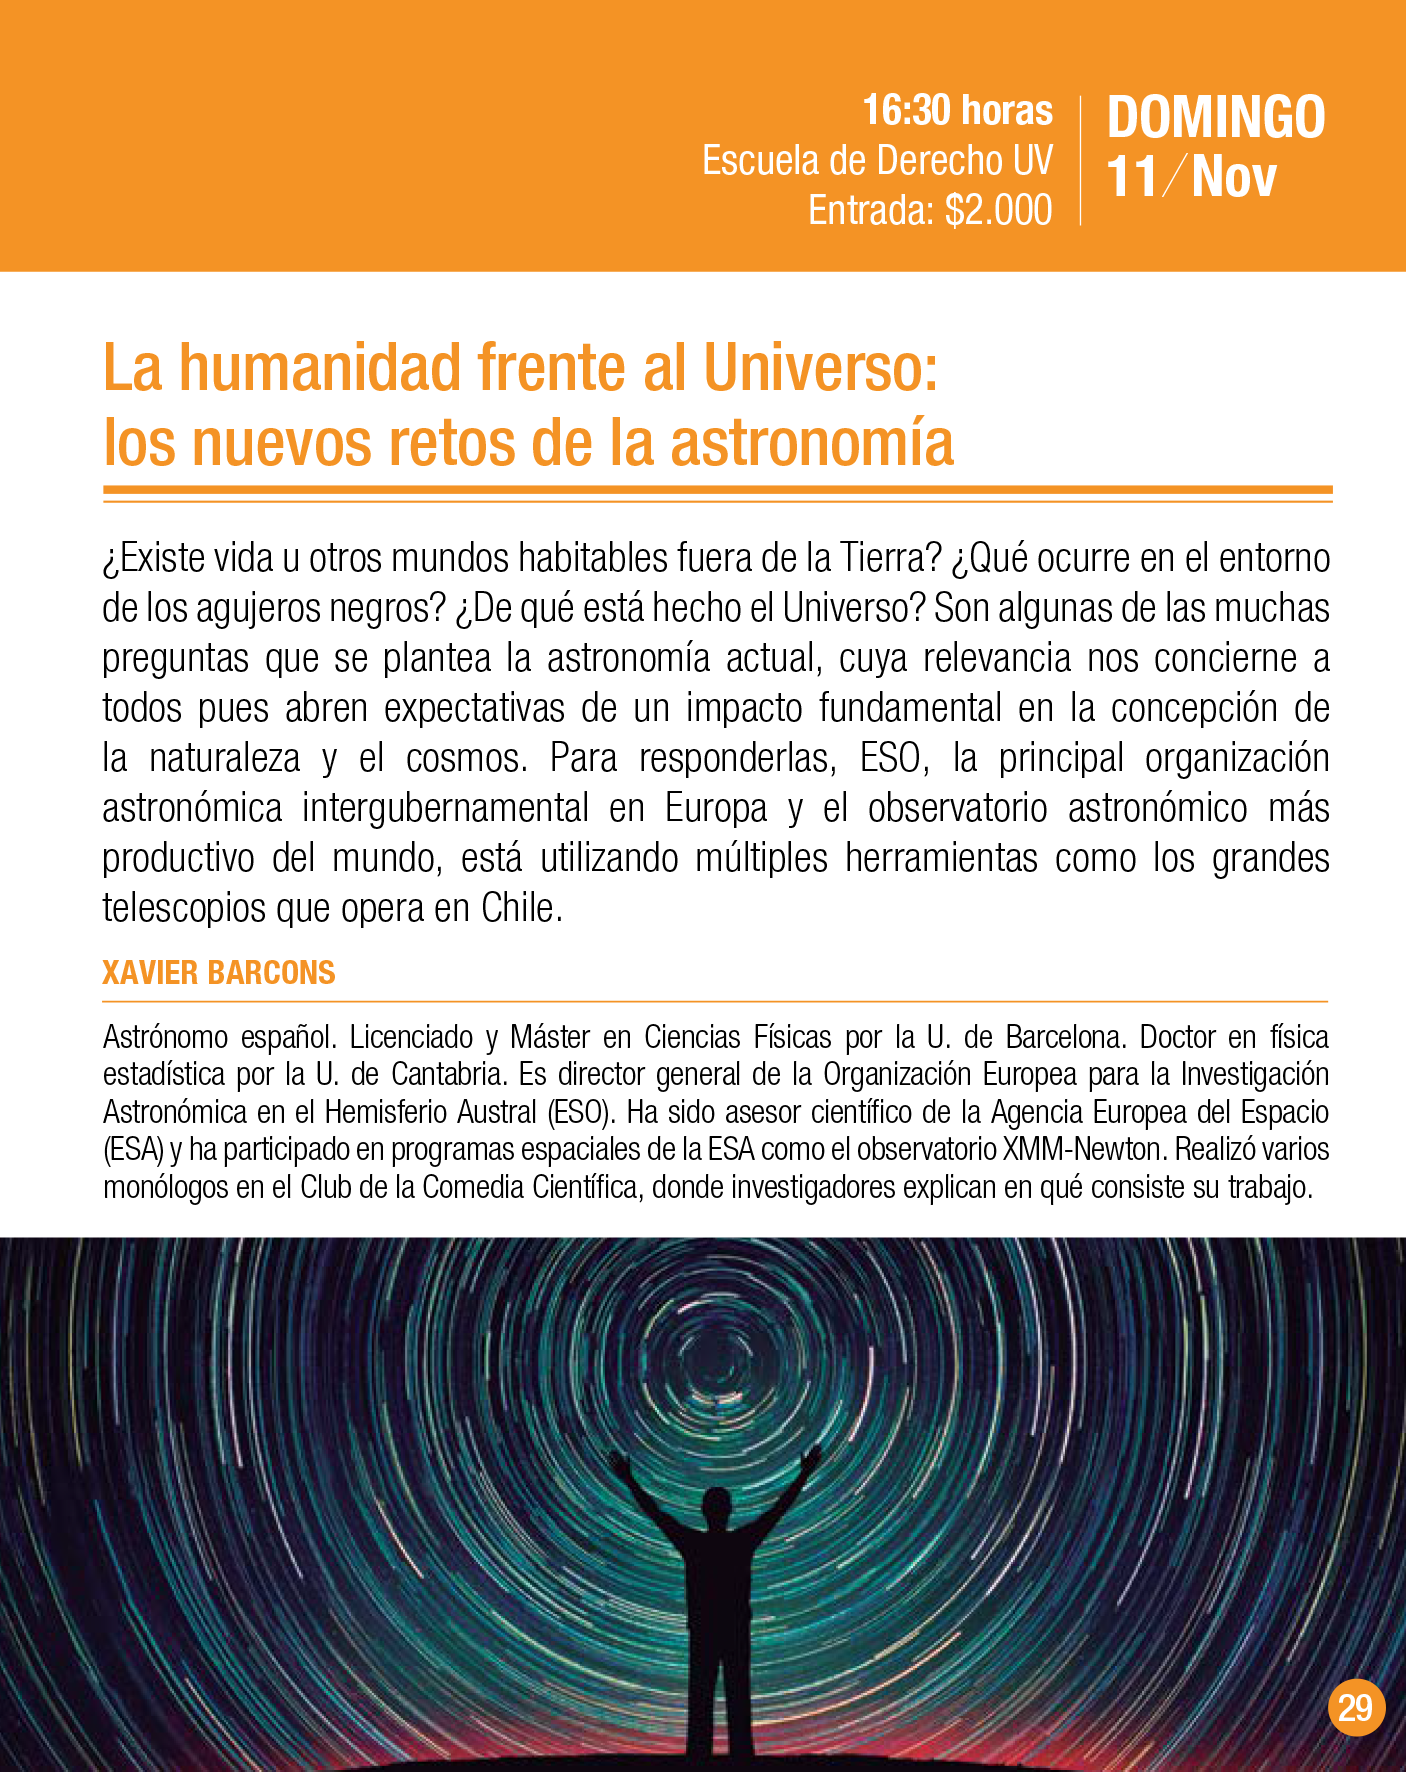

Charla “La humanidad frente al Universo: los nuevos retos de la astronomía”

Charla “La humanidad frente al Universo: los nuevos retos de la astronomía” de Xavier Barcons para Puerto de Ideas Valparaíso.

Credit: Fundación Puerto de Ideas